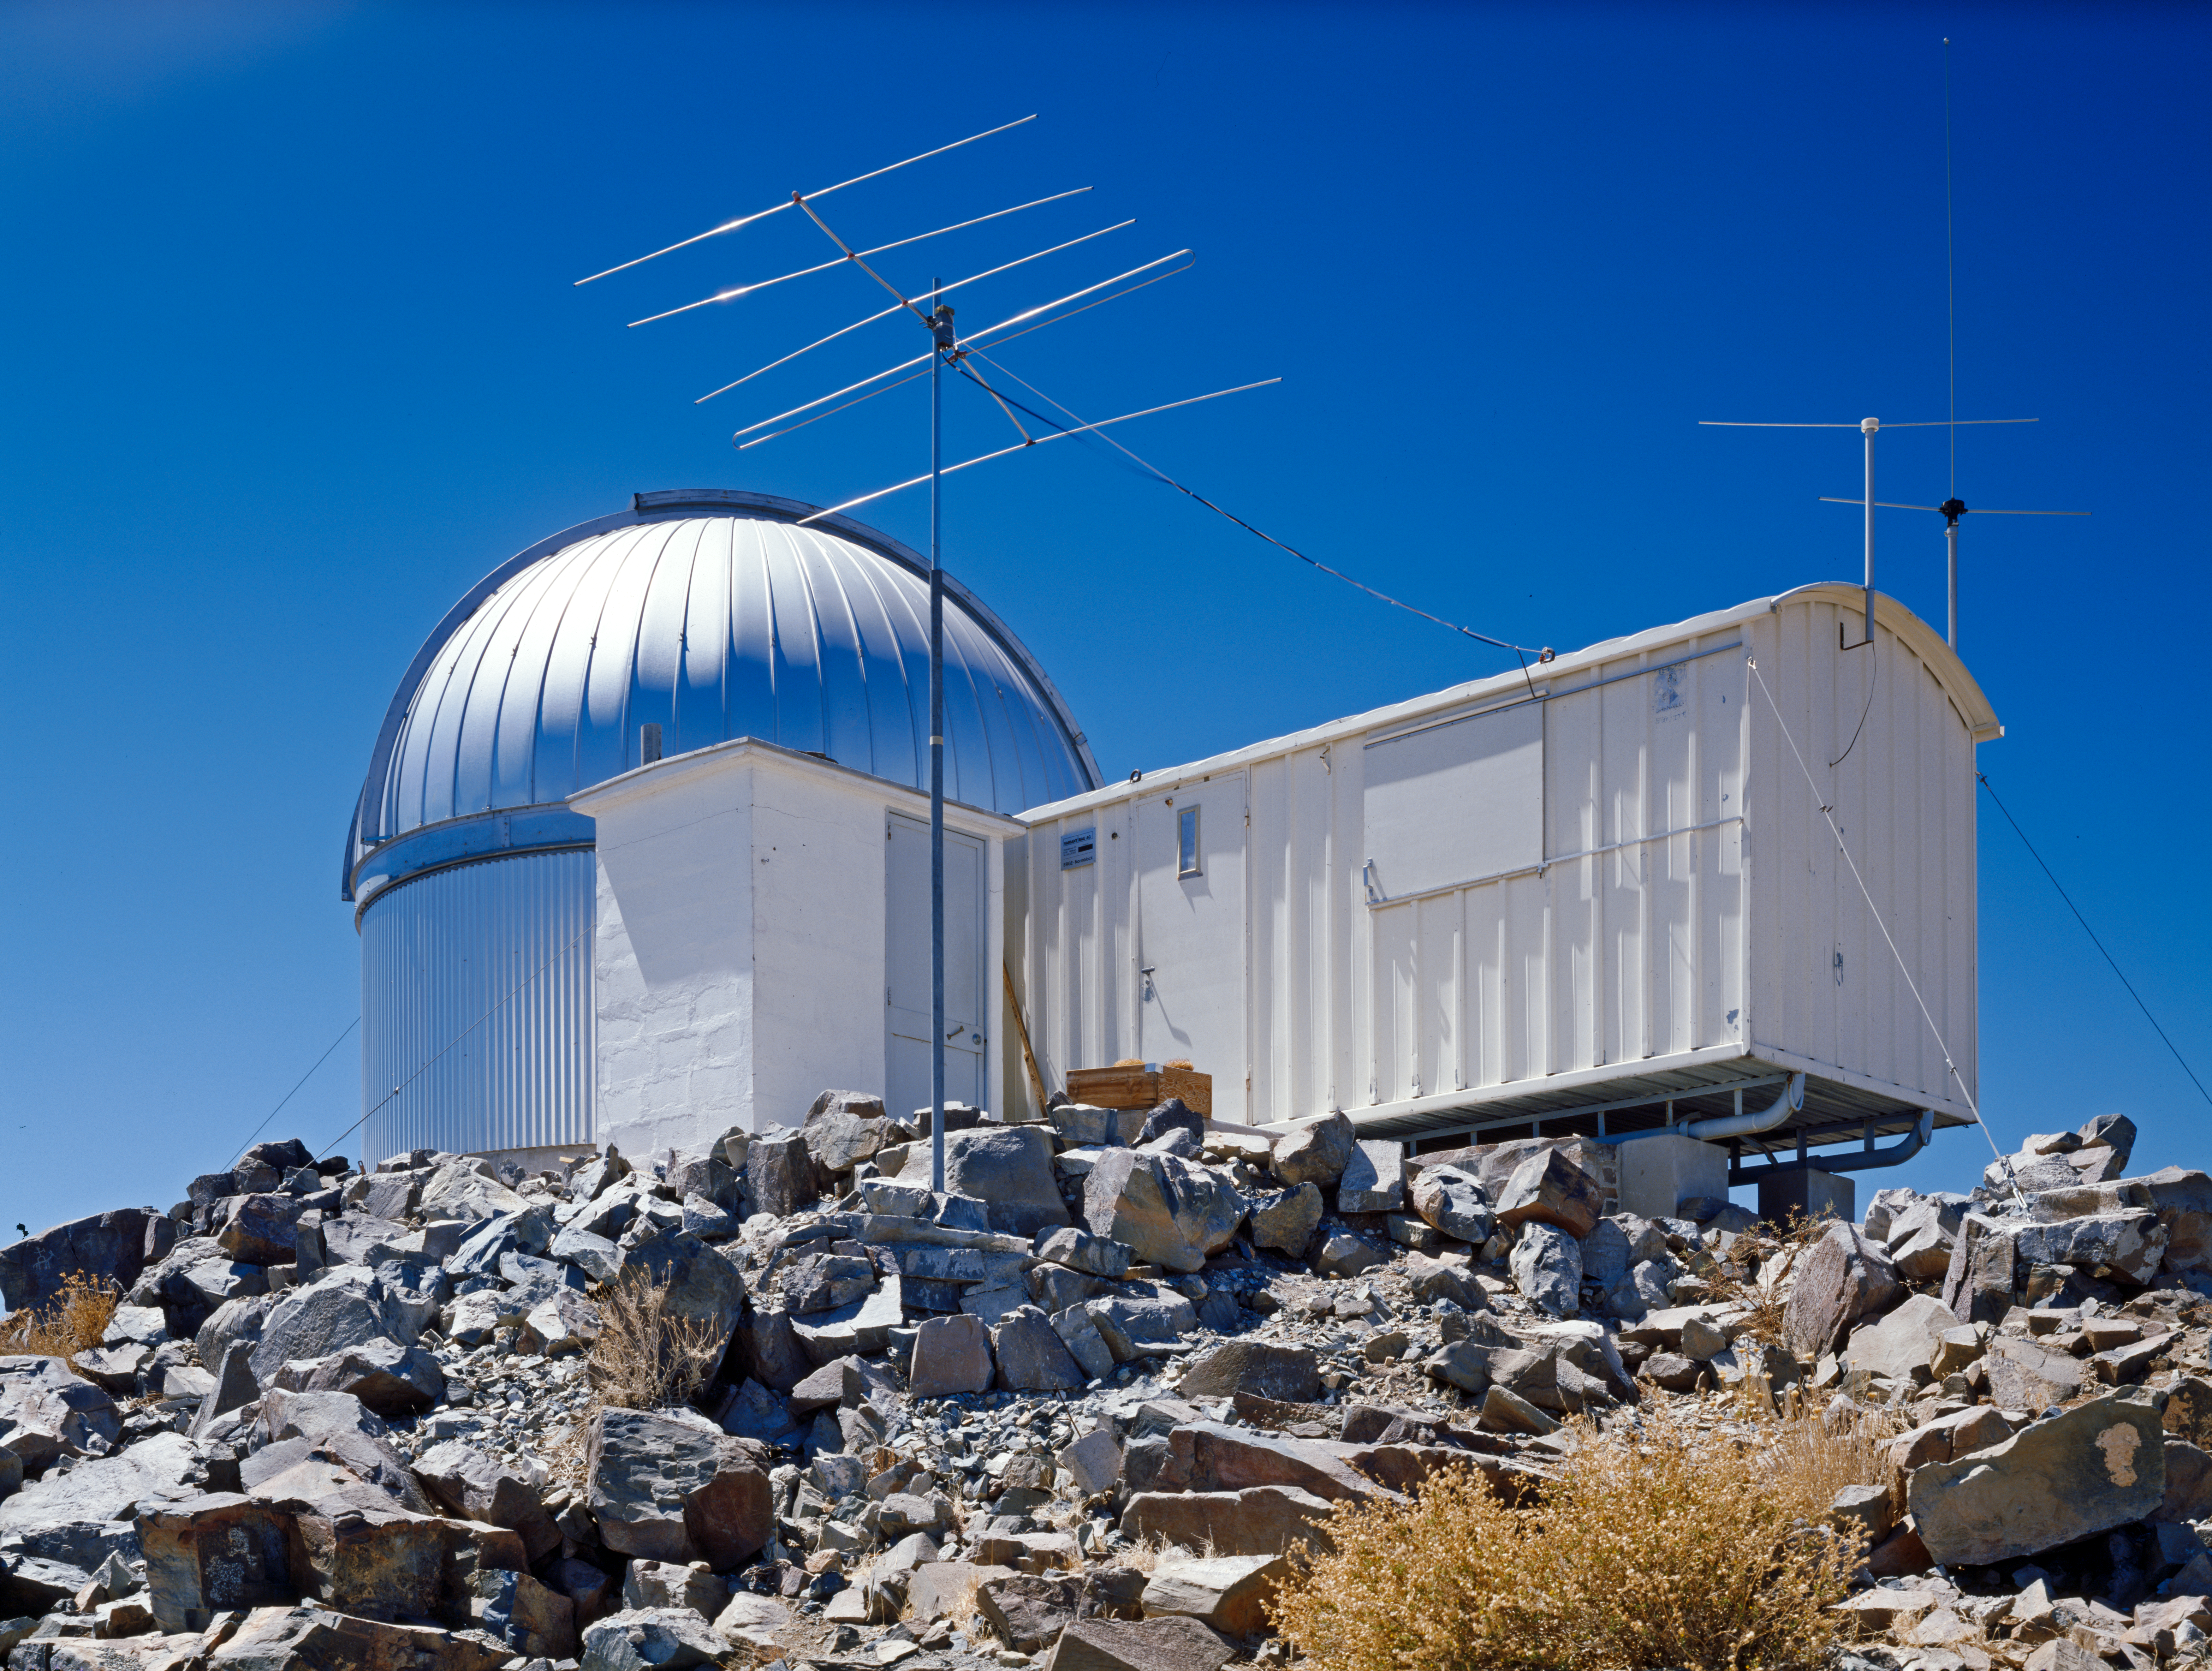

Swiss T70 telescope, 1982

The Swiss T70 telescope was installed on La Silla in 1980, replacing the Swiss 0.4-metre telescope, the previous Swiss national telescope.

Credit: ESO